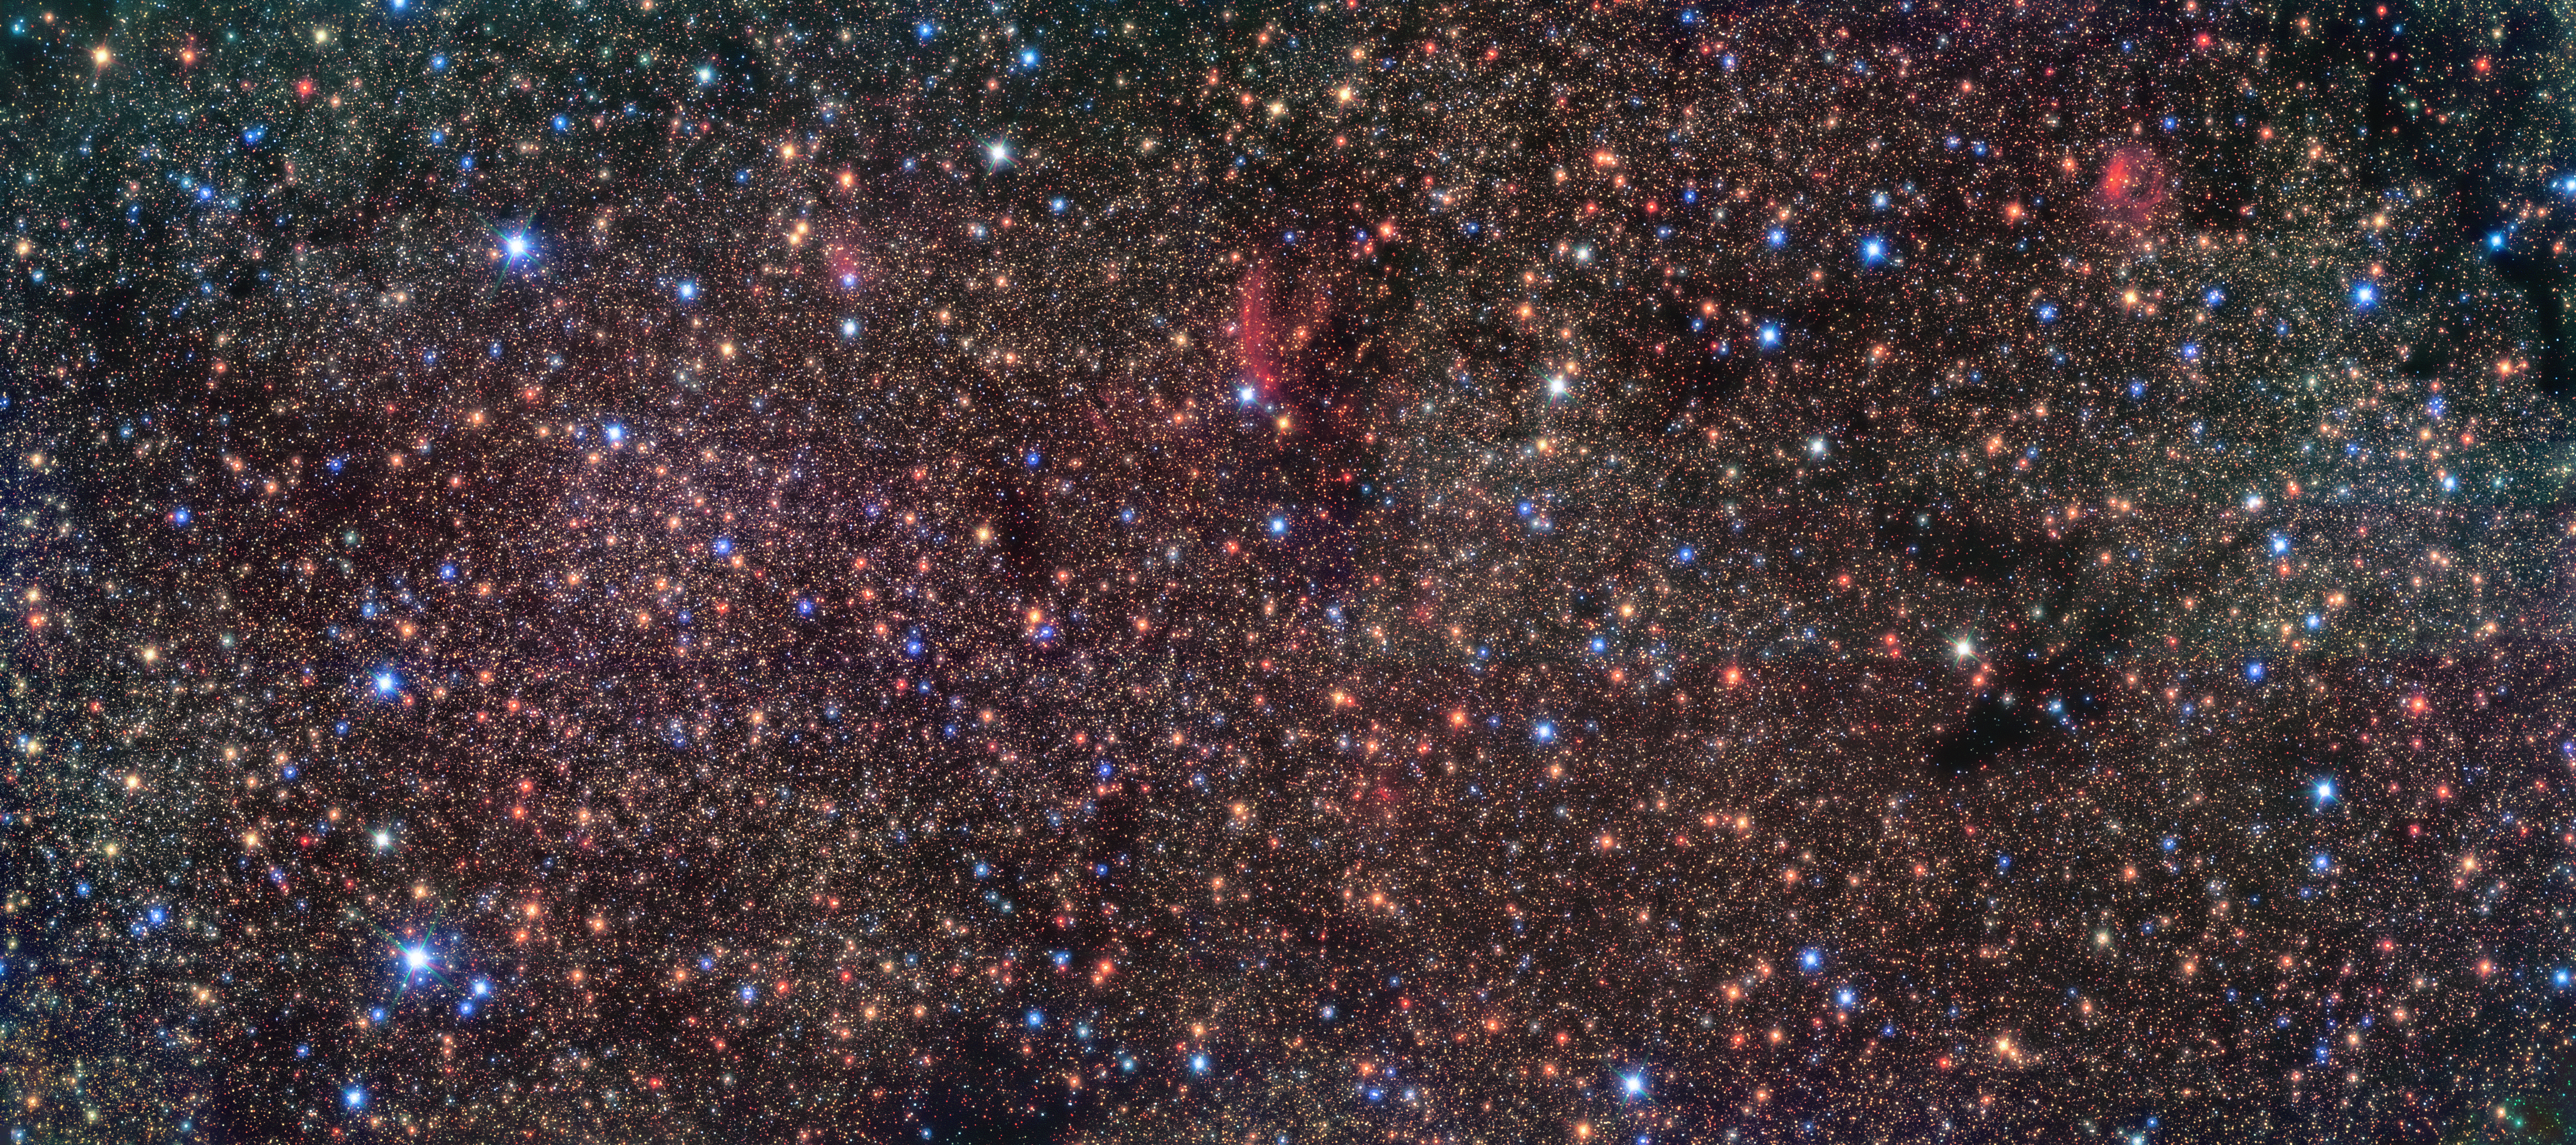

Peering through the dust

This Picture of the Week shows an infrared view of Sagittarius B1, a region close to the centre of the Milky Way, imaged with ESO’s Very Large Telescope (VLT) in Chile. The centre of our galaxy is an exotic environment, densely populated with stars, and has been suggested to have more star formation than any other place in the Milky Way. But so far we have only found less than 10% of all young stars we expect there. Where are the others?

There is a catch: our view towards the centre is obscured by clouds of dust and gas, blocking the light from the stars. With infrared instruments it is possible to peer through these clouds. In this image, taken with the infrared HAWK-I instrument on ESO’s VLT, we get to take a closer look at this region. The view is mesmerising, unveiling a myriad of stars. In a recent study, a team led by Francisco Nogueras Lara (MPIA Heidelberg, Germany) discovered that this region hosts an excess of young stars, with a combined mass of more than 100 000 times the mass of the Sun. This is a key step forward in our quest to find all the expected young stars in the central regions of the Milky Way, and thus understand how stars evolve in such a unique environment.

This image comes from the GALACTICNUCLEUS survey, whose goal is to obtain high-resolution infrared images of the galactic centre. With future infrared ESO instruments such as ERIS on the VLT and MICADO on the upcoming ESO’s Extremely Large Telescope (ELT), the team hopes to study the stars in greater detail, which will lead to a better understanding of the evolution of the Milky Way’s centre.

Credit: ESO/Nogueras-Lara et al.